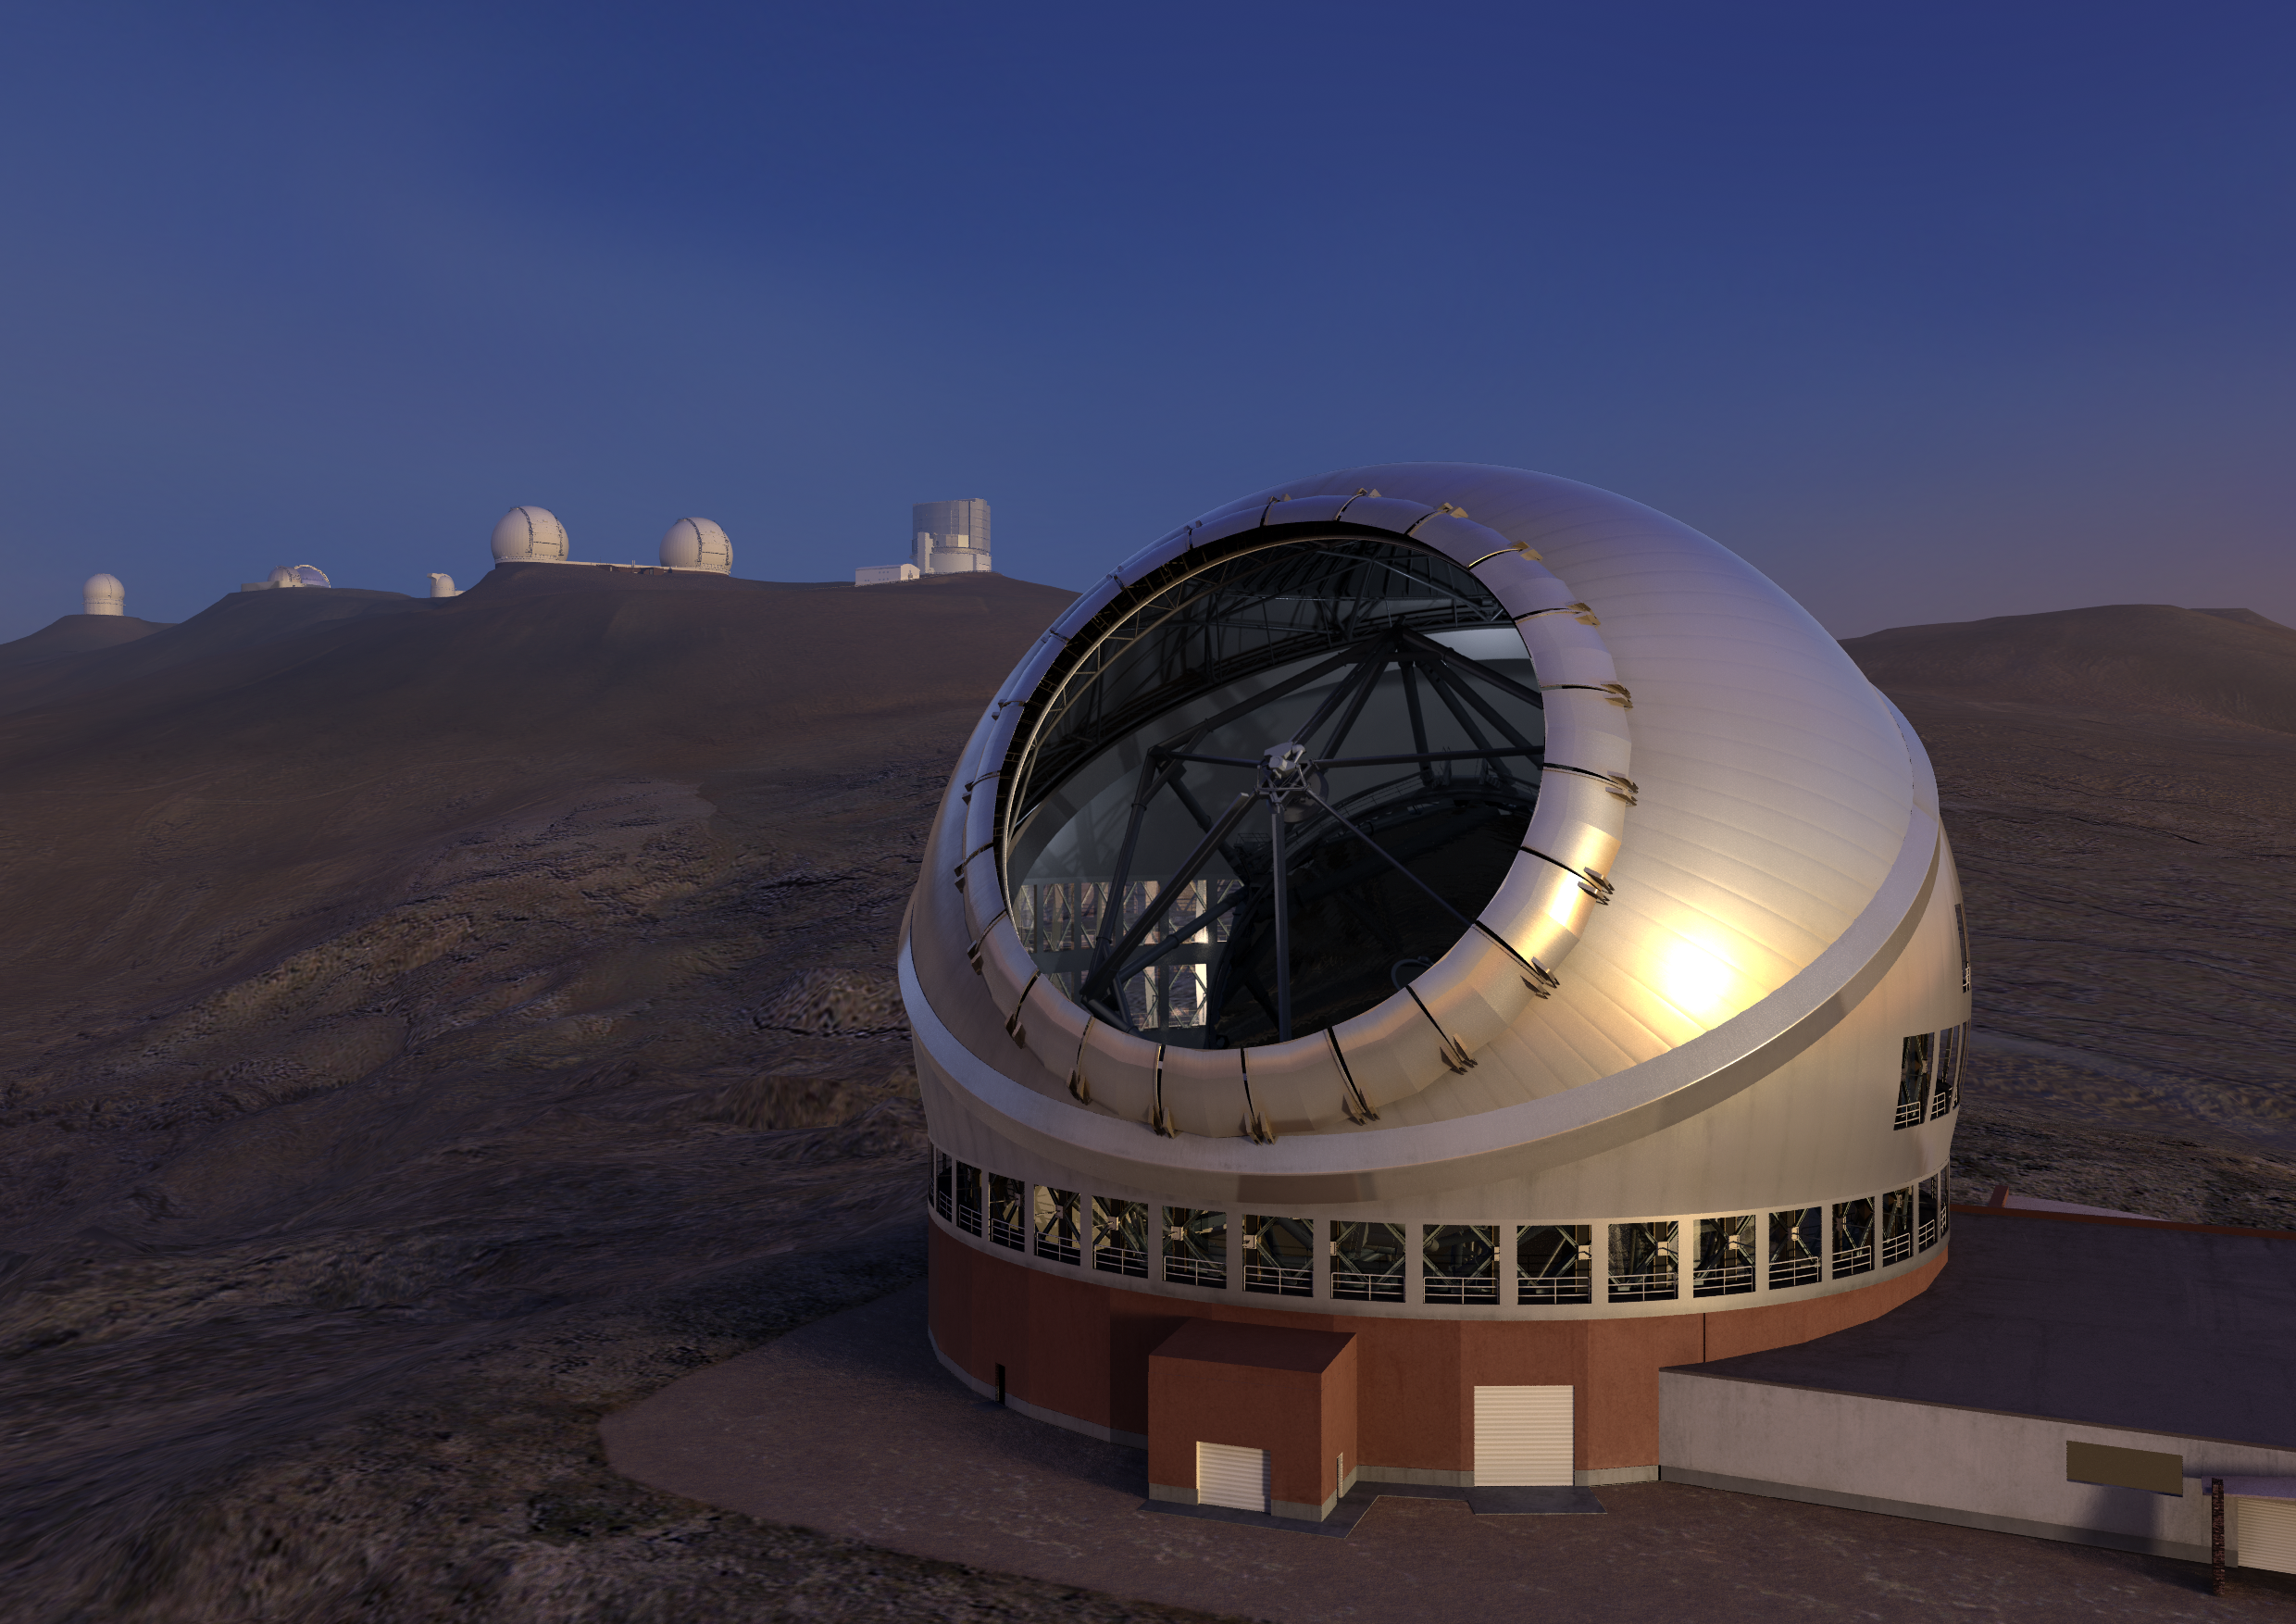

Thirty Meter Telescope Render

A render of the completed Thirty Meter Telescope.

Credit: TMT International Observatory/Courtesy of NAOJ with the cooperation of Mitsubishi Electric